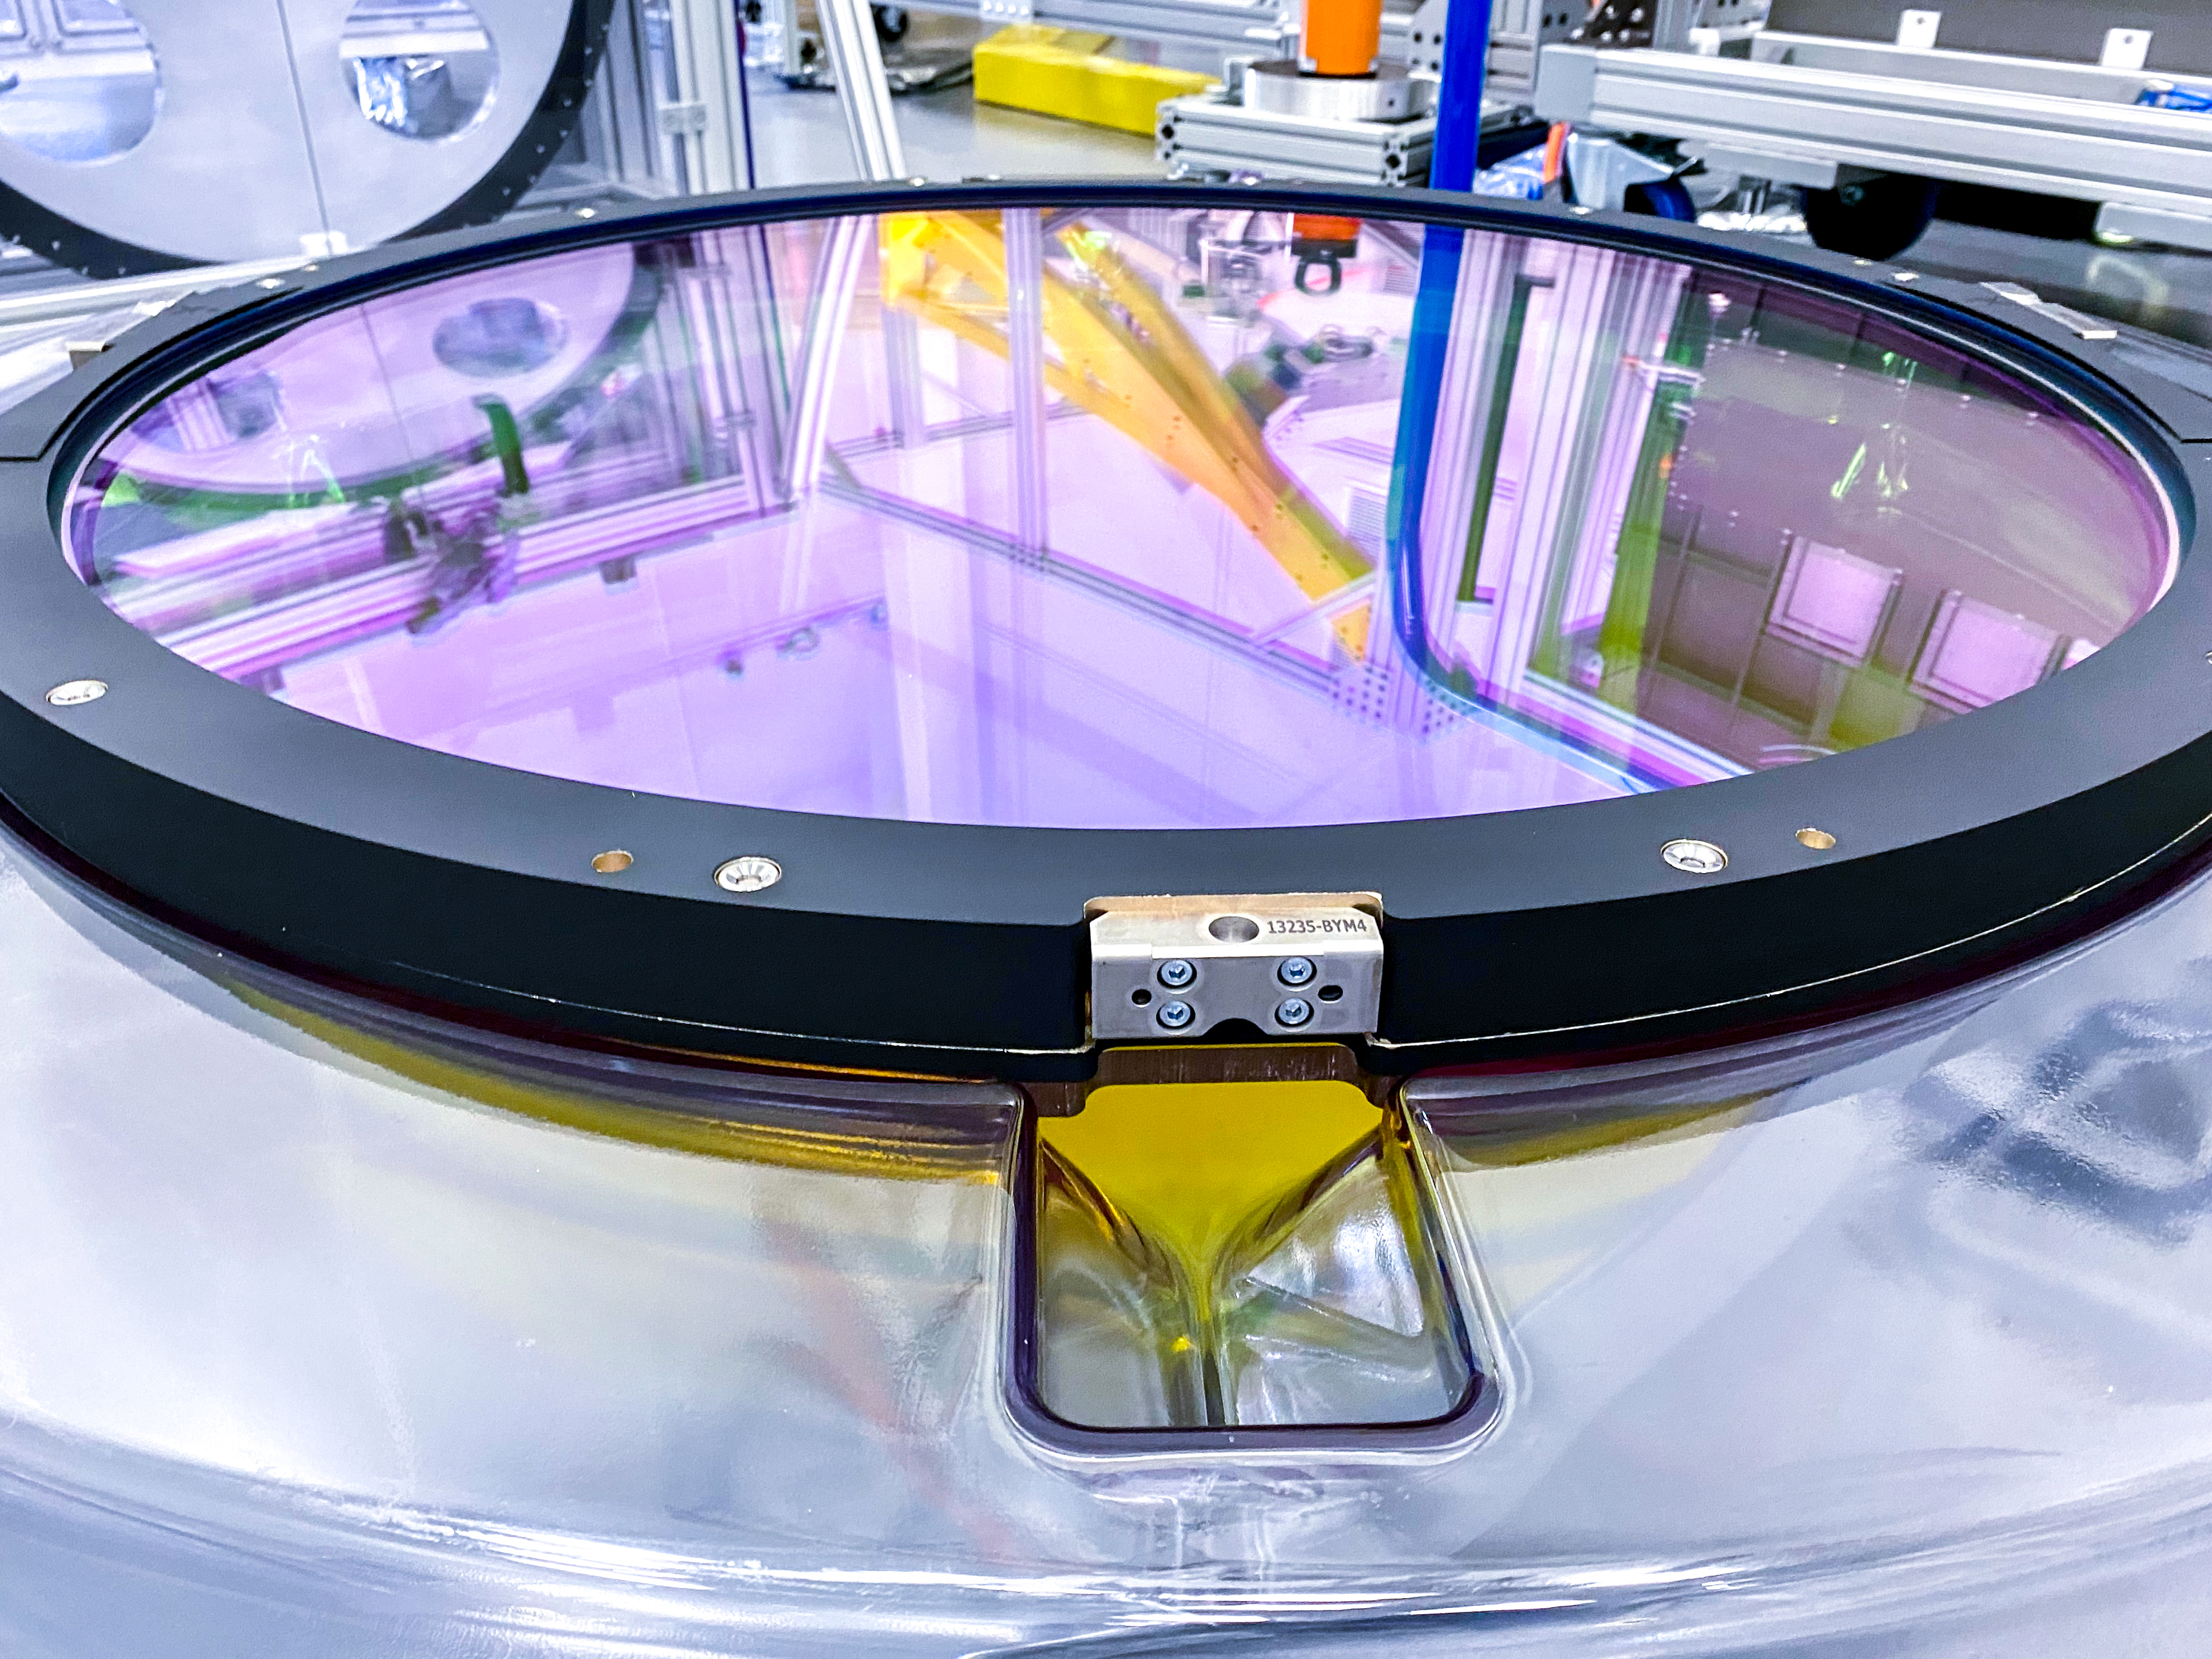

The Rubin Observatory r-band filter

The first completed filter for the Rubin Observatory LSST Camera has arrived at SLAC National Accelerator Laboratory.The r-band filter was delivered to SLAC on March 12th, marking an exciting milestone for the LSST Camera team.

Credit: Travis Lange/SLAC National Accelerator Laboratory